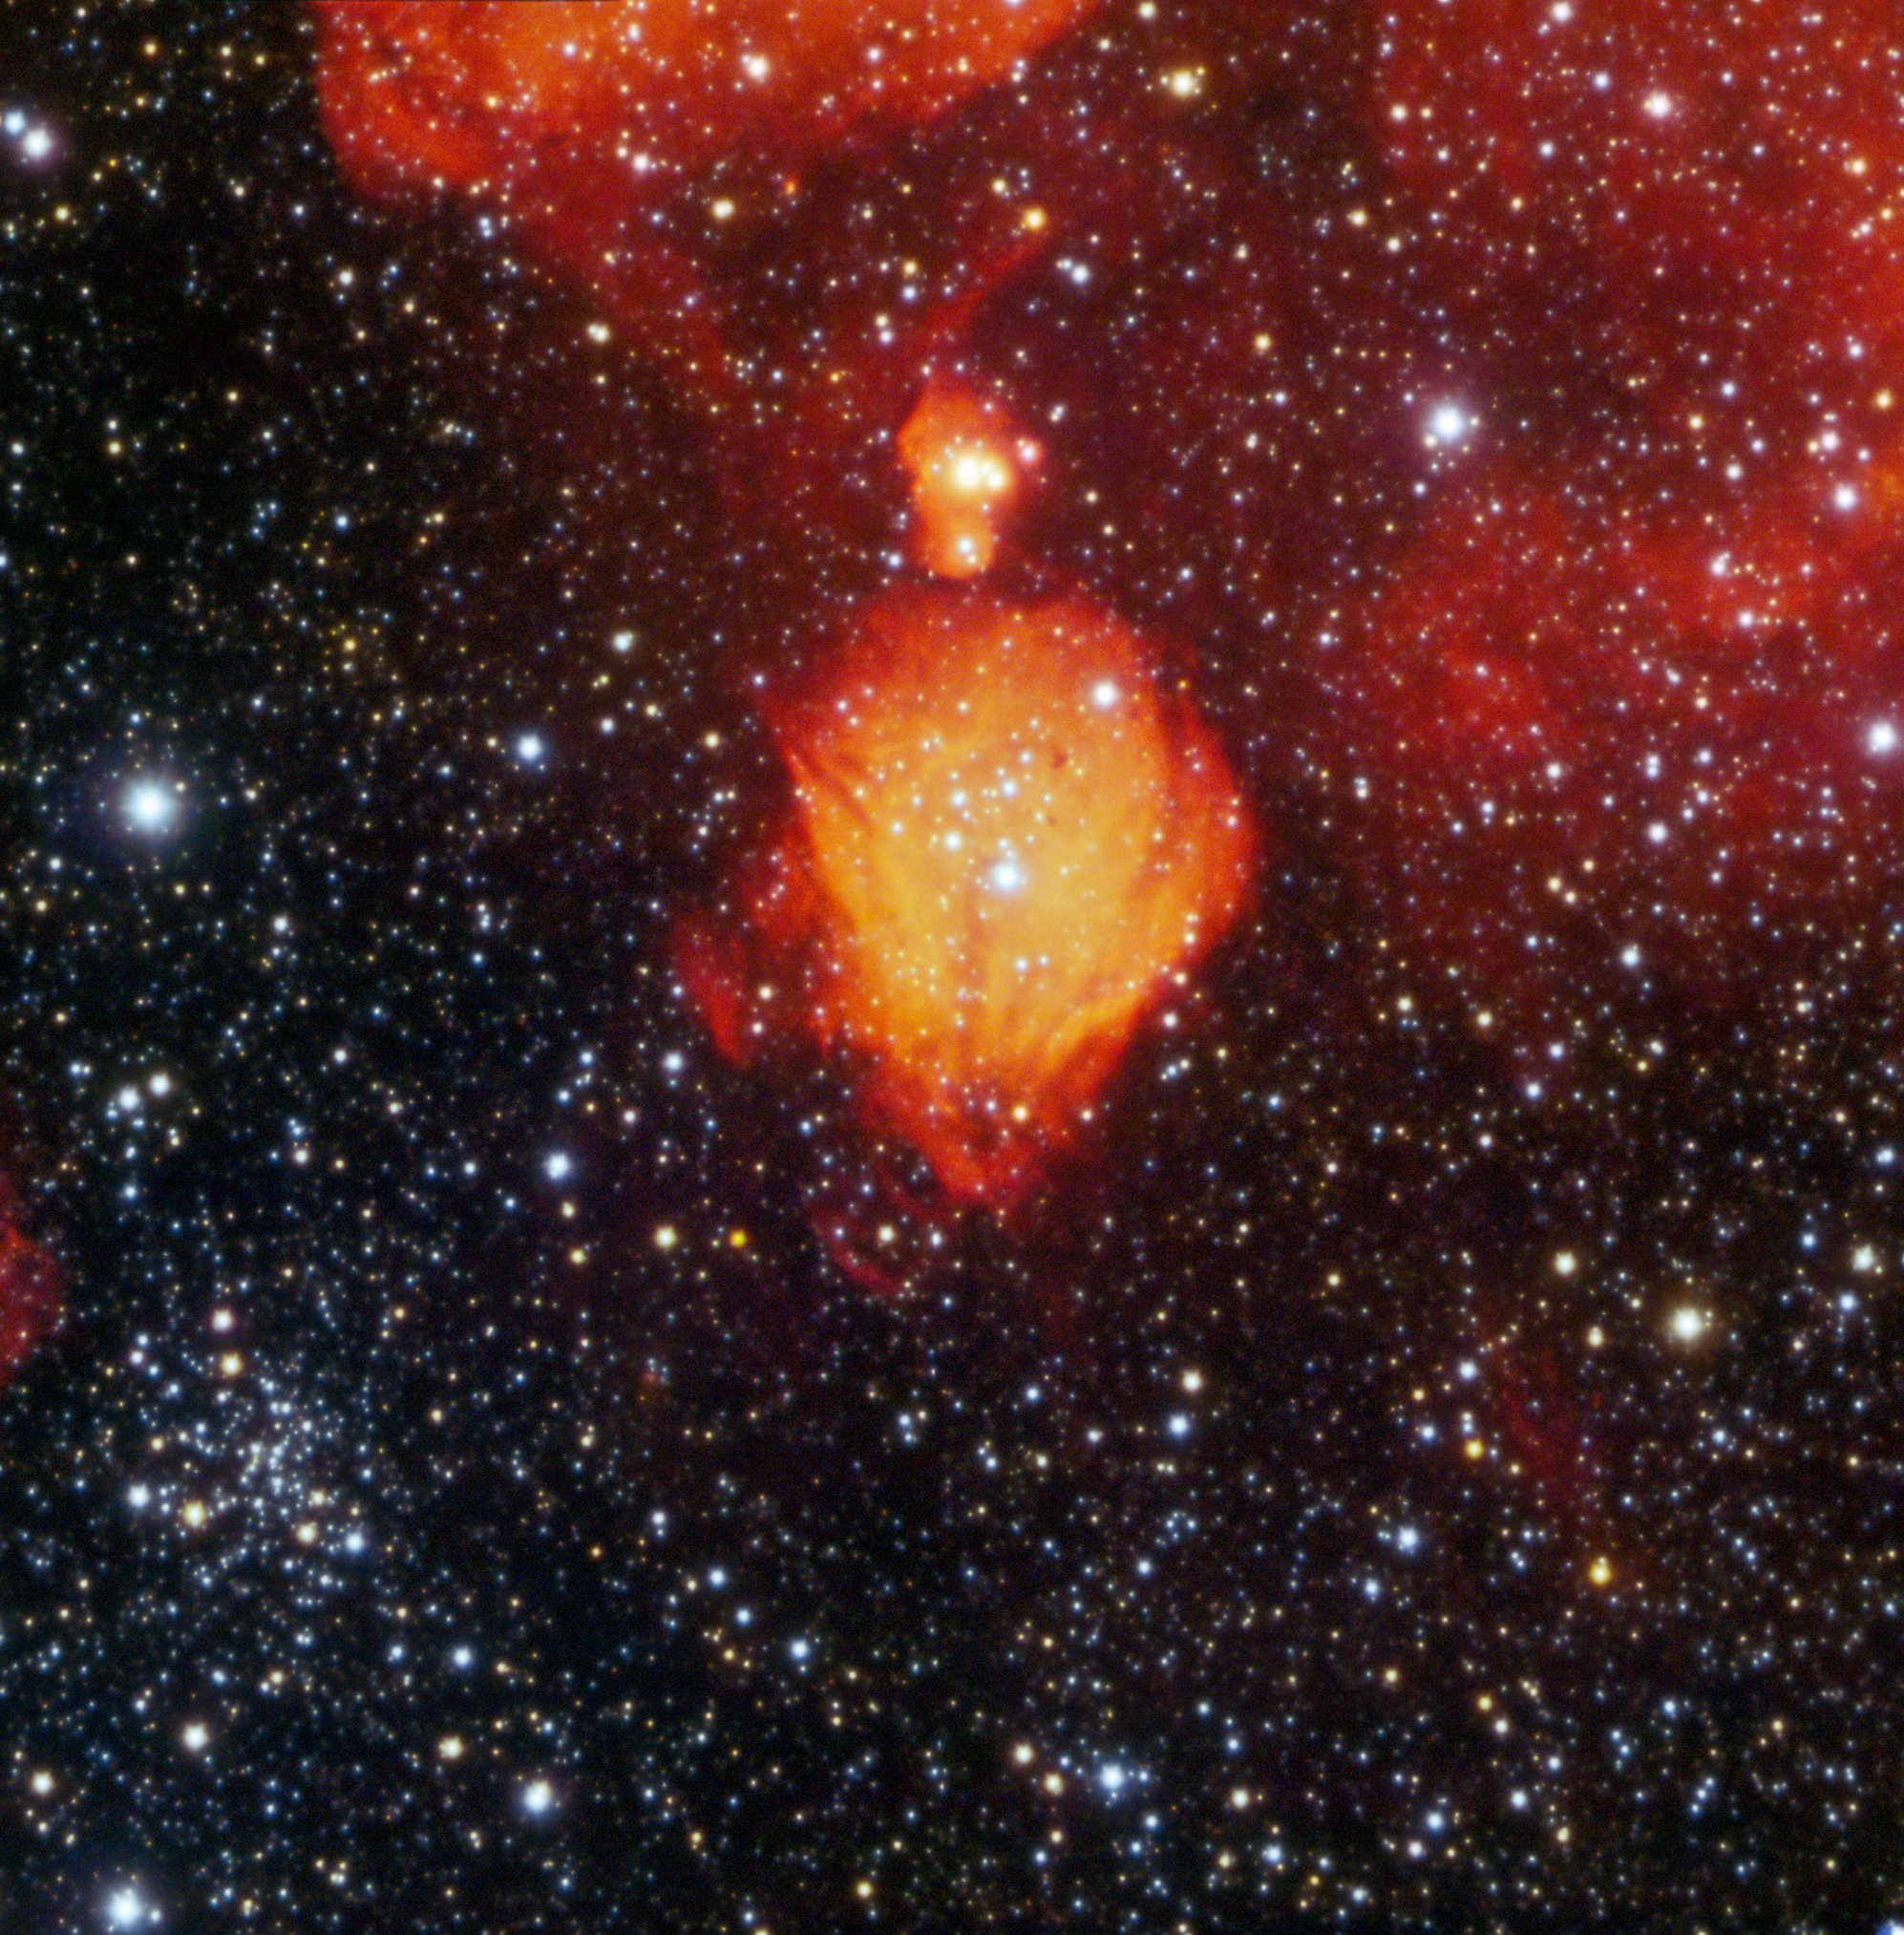

Glowing Hydrogen Bauble in the Small Magellanic Cloud

Orbiting around the Milky Way about 210,000 light-years away is the Small Magellanic Cloud (SMC). This satellite galaxy is a dwarf galaxy, about a twentieth the size of our own galaxy. Sitting among its hundred million stars is a 'bauble' of hydrogen gas, captured here with the 4.1-meter Southern Astrophysical Research (SOAR) Telescope, one of the telescopes at Cerro Tololo Inter-American Observatory (CTIO), operated by NSF NOIRLab.

This HII (pronounced H two) region is a cloud ripe with star formation. Young, hot, blue stars formed from the material in the molecular cloud, and now emit highly energetic ultraviolet radiation. The photons of the radiation field bombard the remaining hydrogen gas with energy that ionizes the atoms, or, in other words, excites them to a higher energy level. Astronomers use the term HII to refer to this ionized state of the hydrogen. Ionized hydrogen emits light at a specific wavelength called H-alpha. For researchers down on Earth, this wavelength is a unique identity marker for ionized hydrogen, and is responsible for the characteristic red color of HII regions.

Credit: CTIO/NOIRLab/SOAR/NSF/AURA Image processing: T.A. Rector (University of Alaska Anchorage/NSF NOIRLab), M. Zamani (NSF NOIRLab) & D. de Martin (NSF NOIRLab)